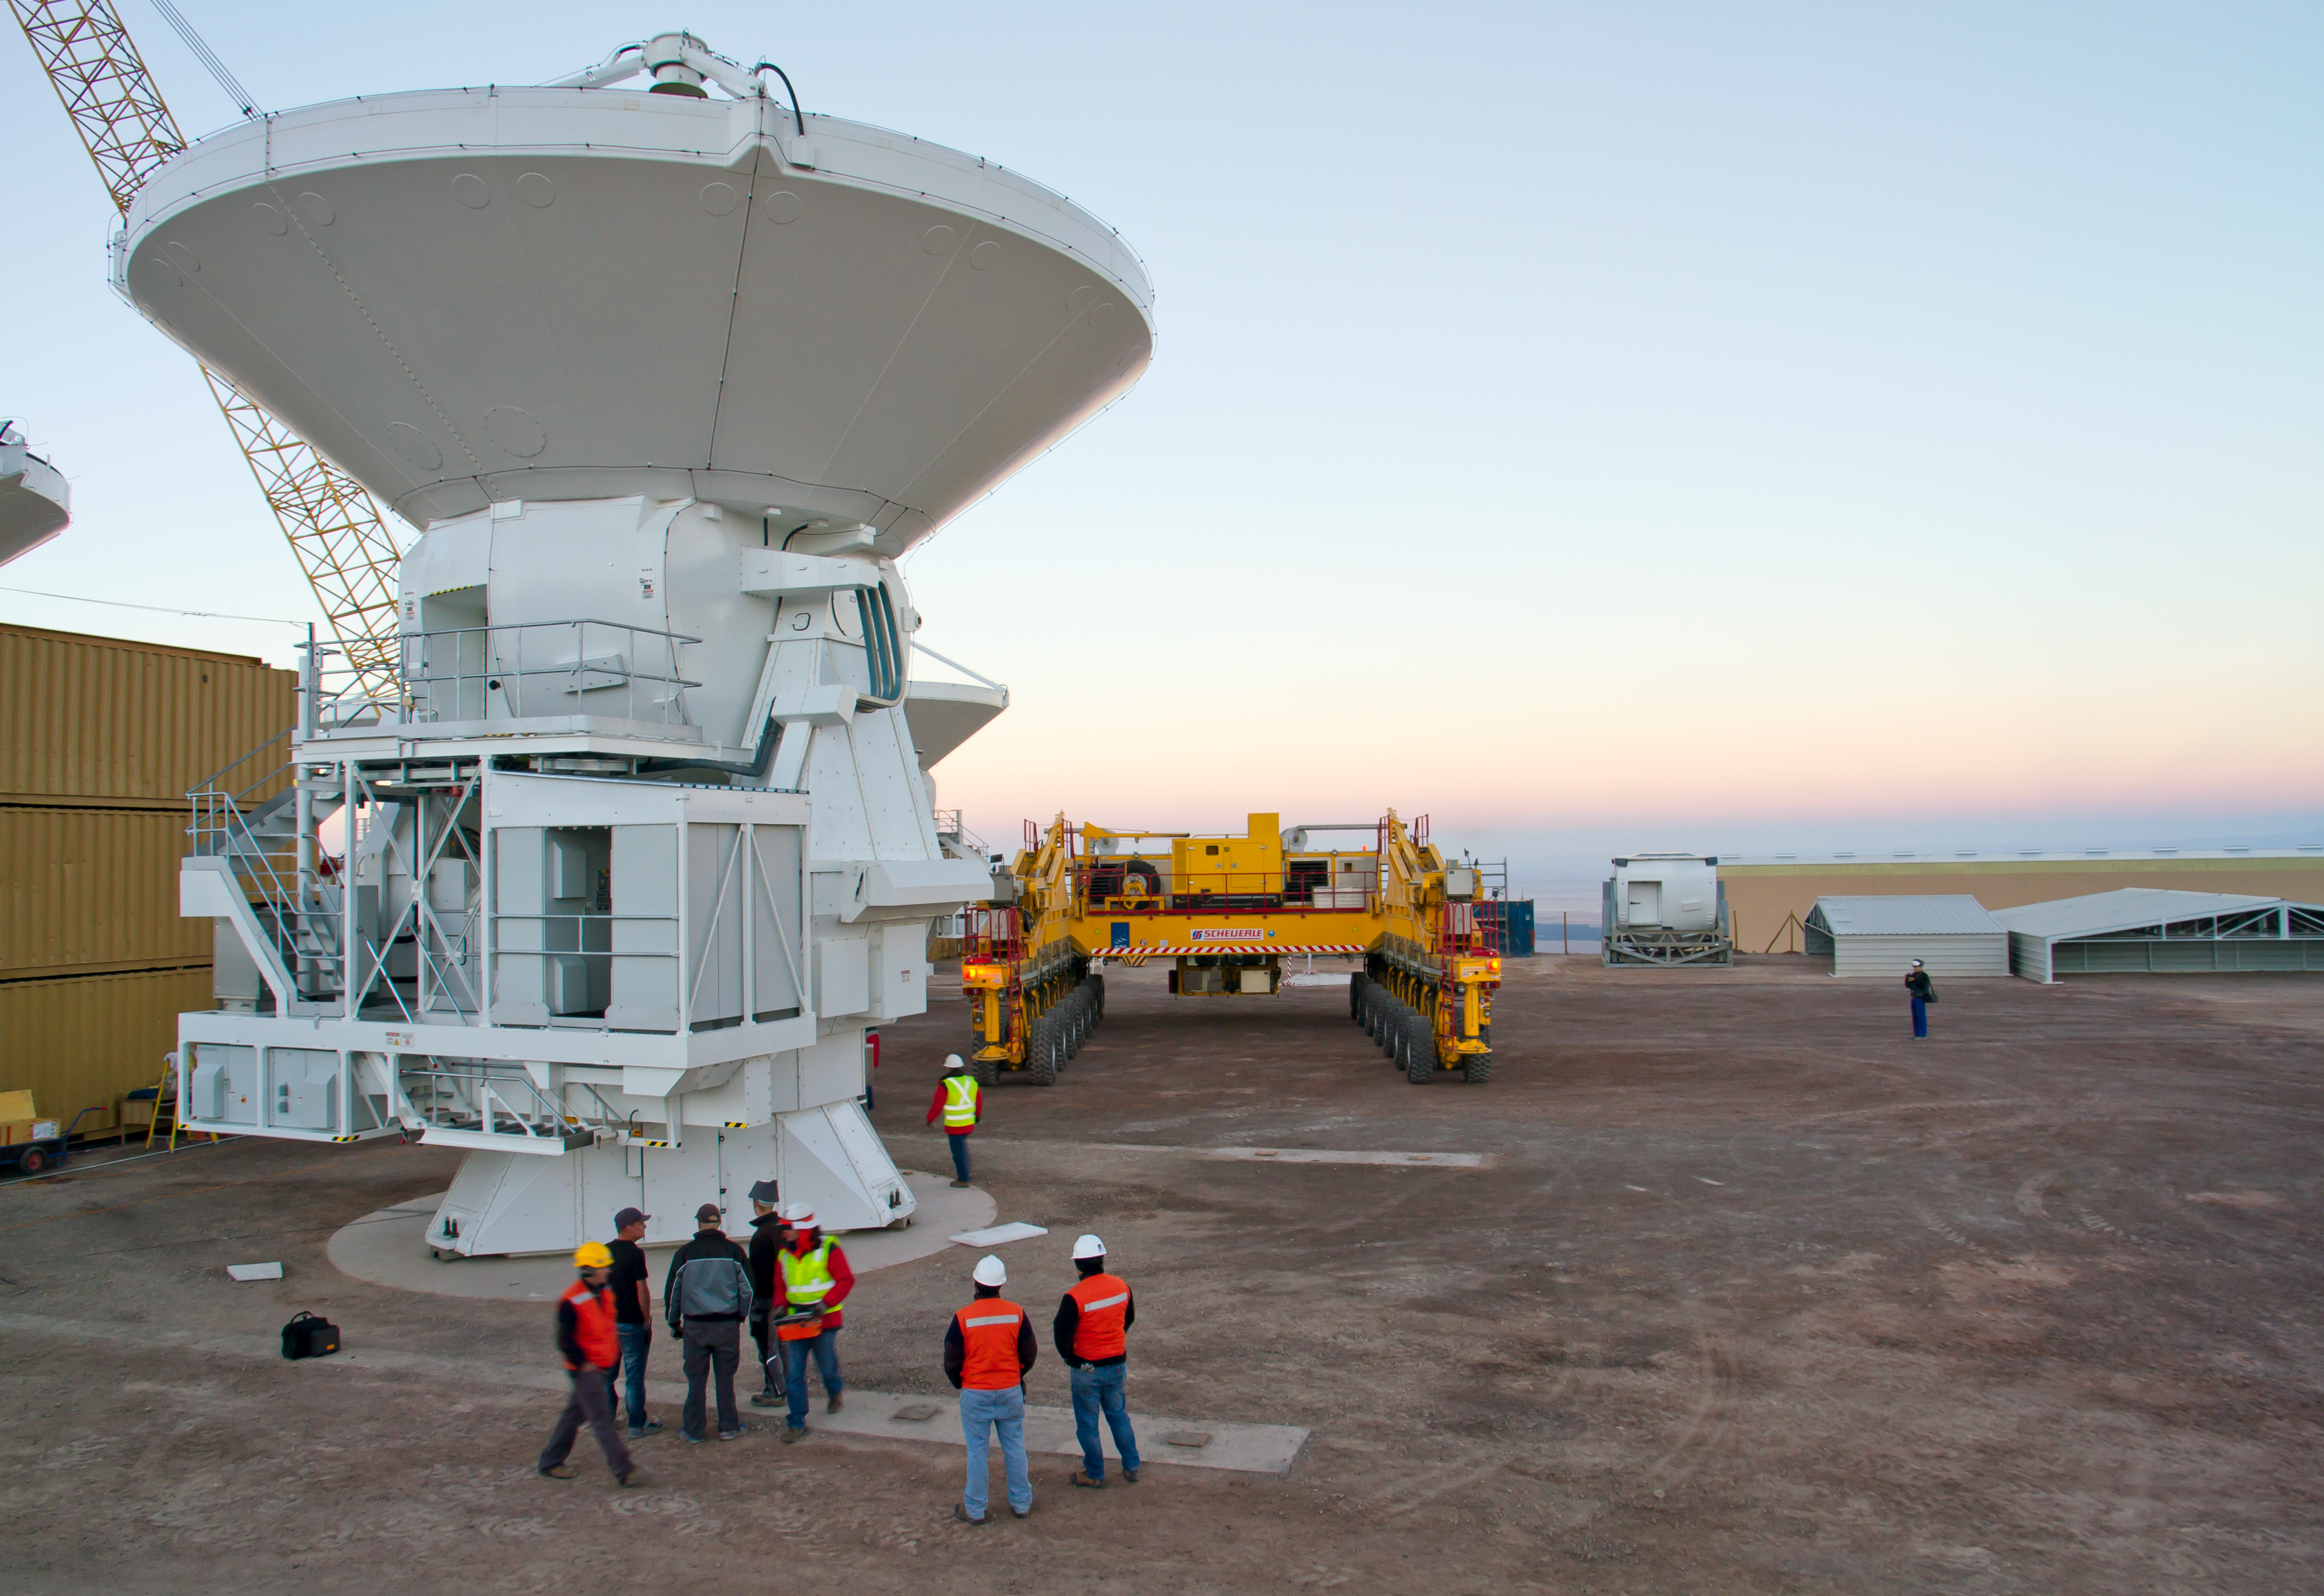

First European ALMA antenna handed over to Joint ALMA Observatory

The first European antenna for ALMA is moved the short distance from the Site Erection Facility, where it was assembled, to the Operations Support Facility on one of the giant yellow ALMA transporter vehicles. The two sites are next to each other, at an altitude of 2900 metres in the foothills of the Chilean Andes. This short trip marks the handover of the antenna from the AEM Consortium (Thales Alenia Space, European Industrial Engineering, and MT-Mechatronics), who built it, to the ALMA Observatory. The antenna weighs about 95 tonnes, and its dish has a diameter of 12 metres. It joins other antennas provided by the North American and East Asian ALMA partners. After testing at the OSF, it will be moved up to the 5000-metre Chajnantor plateau, where the ALMA telescope is taking shape.

Read more about this event on http://www.eso.org/public/announcements/ann11022/

Credit: ESO/S. Rossi